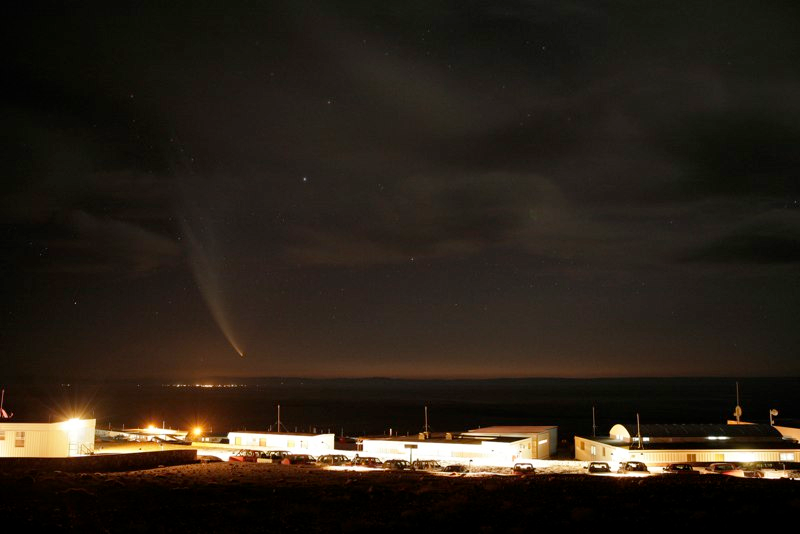

Comet McNaught

Images collected by ESO staff of the very bright comet McNaught that was visible in Europe early January 2007 and is presently visible from the Southern Hemisphere.

Credit: ESO